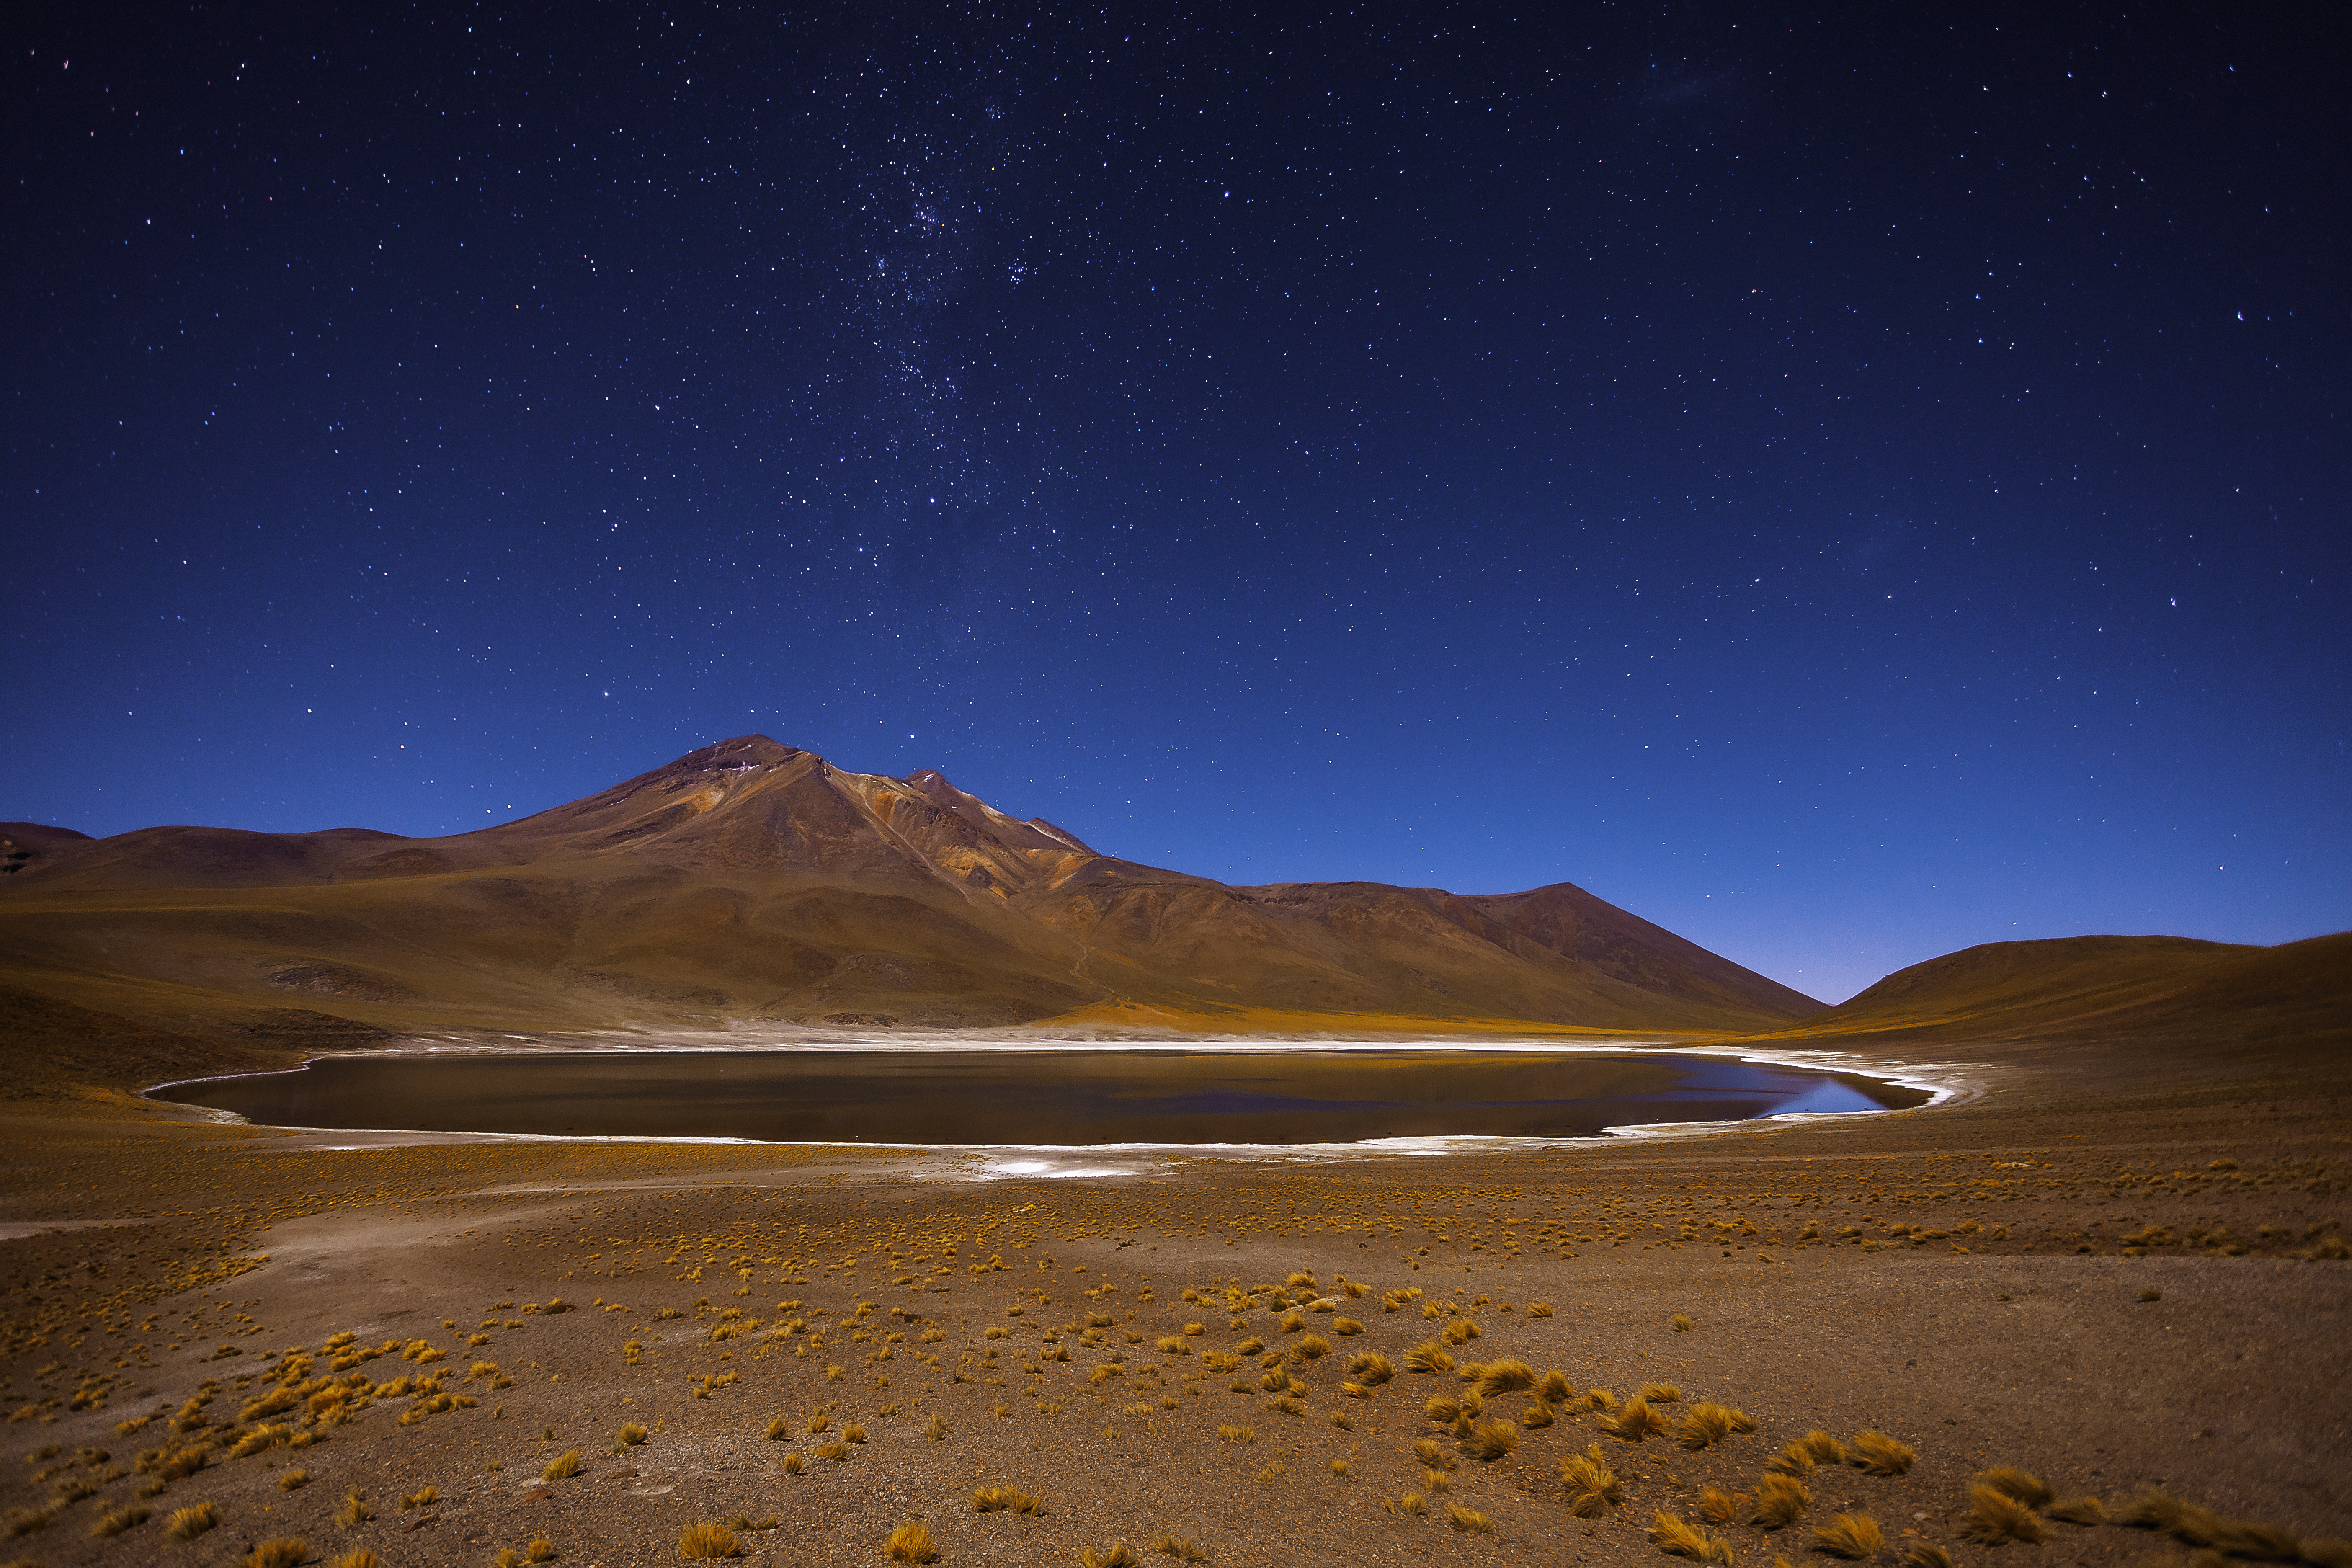

A lake in the desert

Laguna Miñiques is situated high in the Chilean Atacama Desert, close to the border to Argentina. Located about 100 kilometres south of the city San Pedro, visitors pass by this beautiful lake when driving on the Routa 23 to Argentina.

Credit: A. Duro/ESO